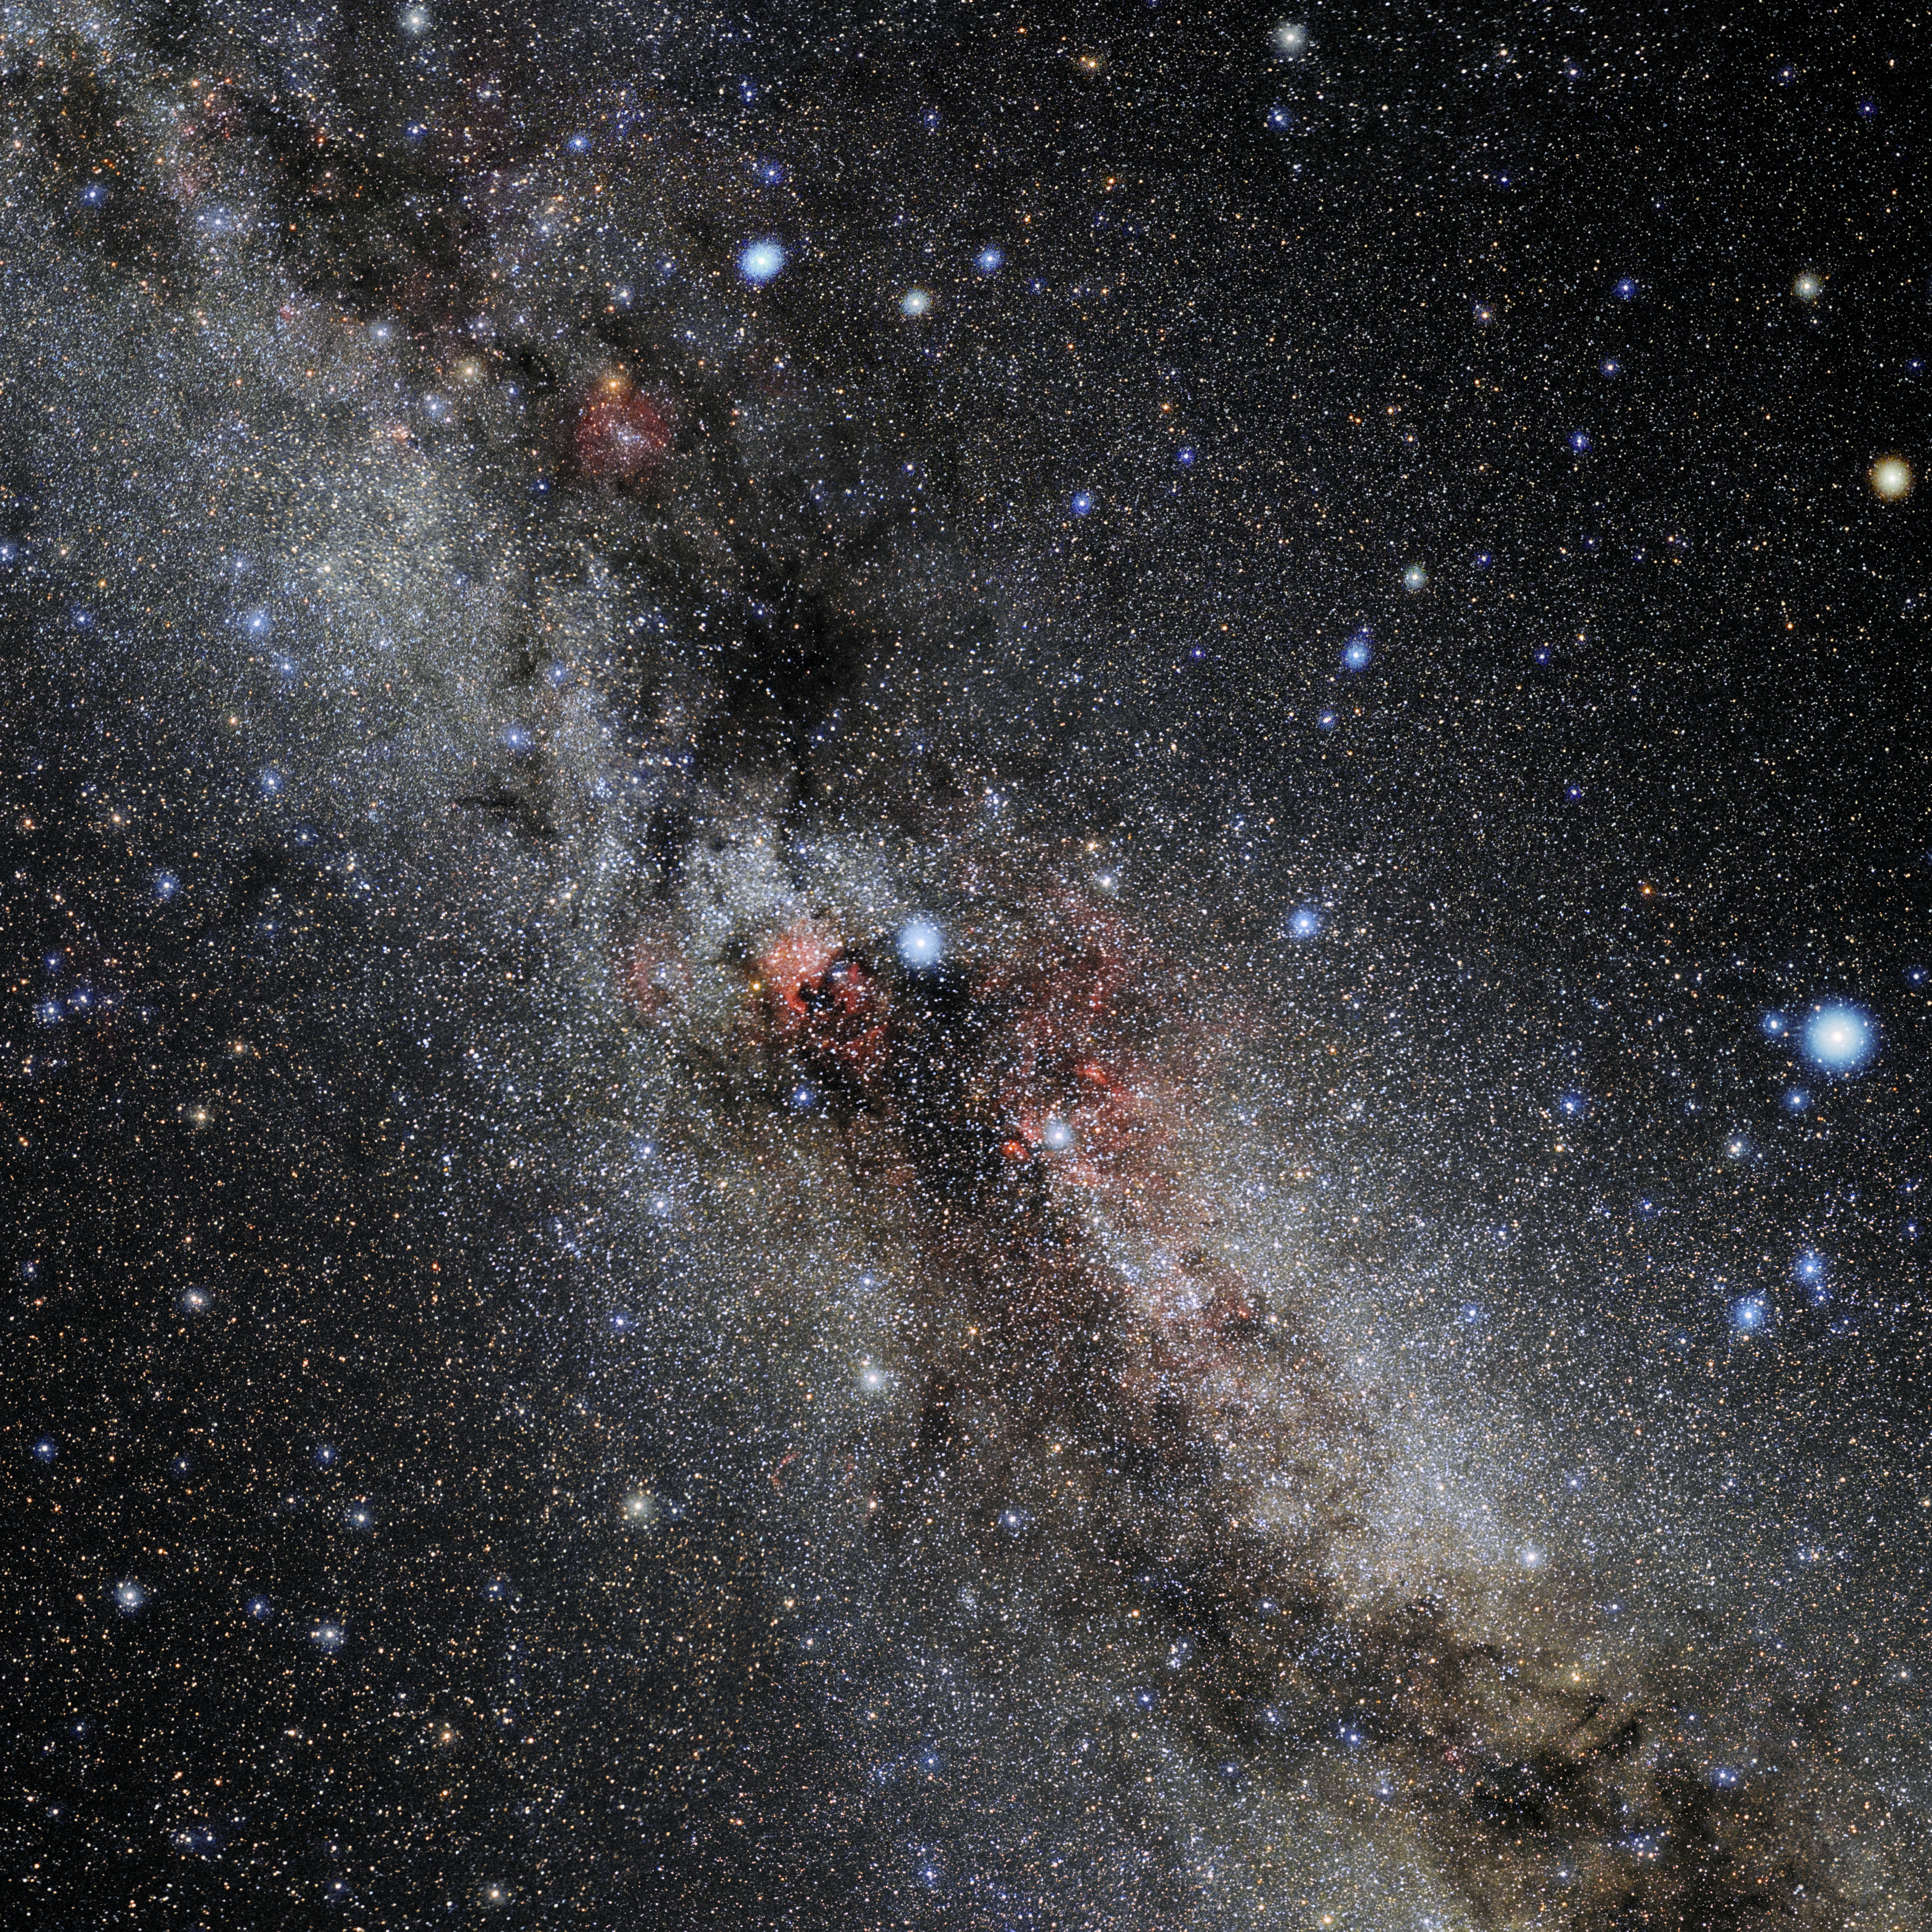

Cygnus

Photo of the constellation Cygnus produced by NOIRLab in collaboration with Eckhard Slawik, a German astrophotographer. Here is the annotated version.

Credit: E. Slawik/NOIRLab/NSF/AURA/M. Zamani